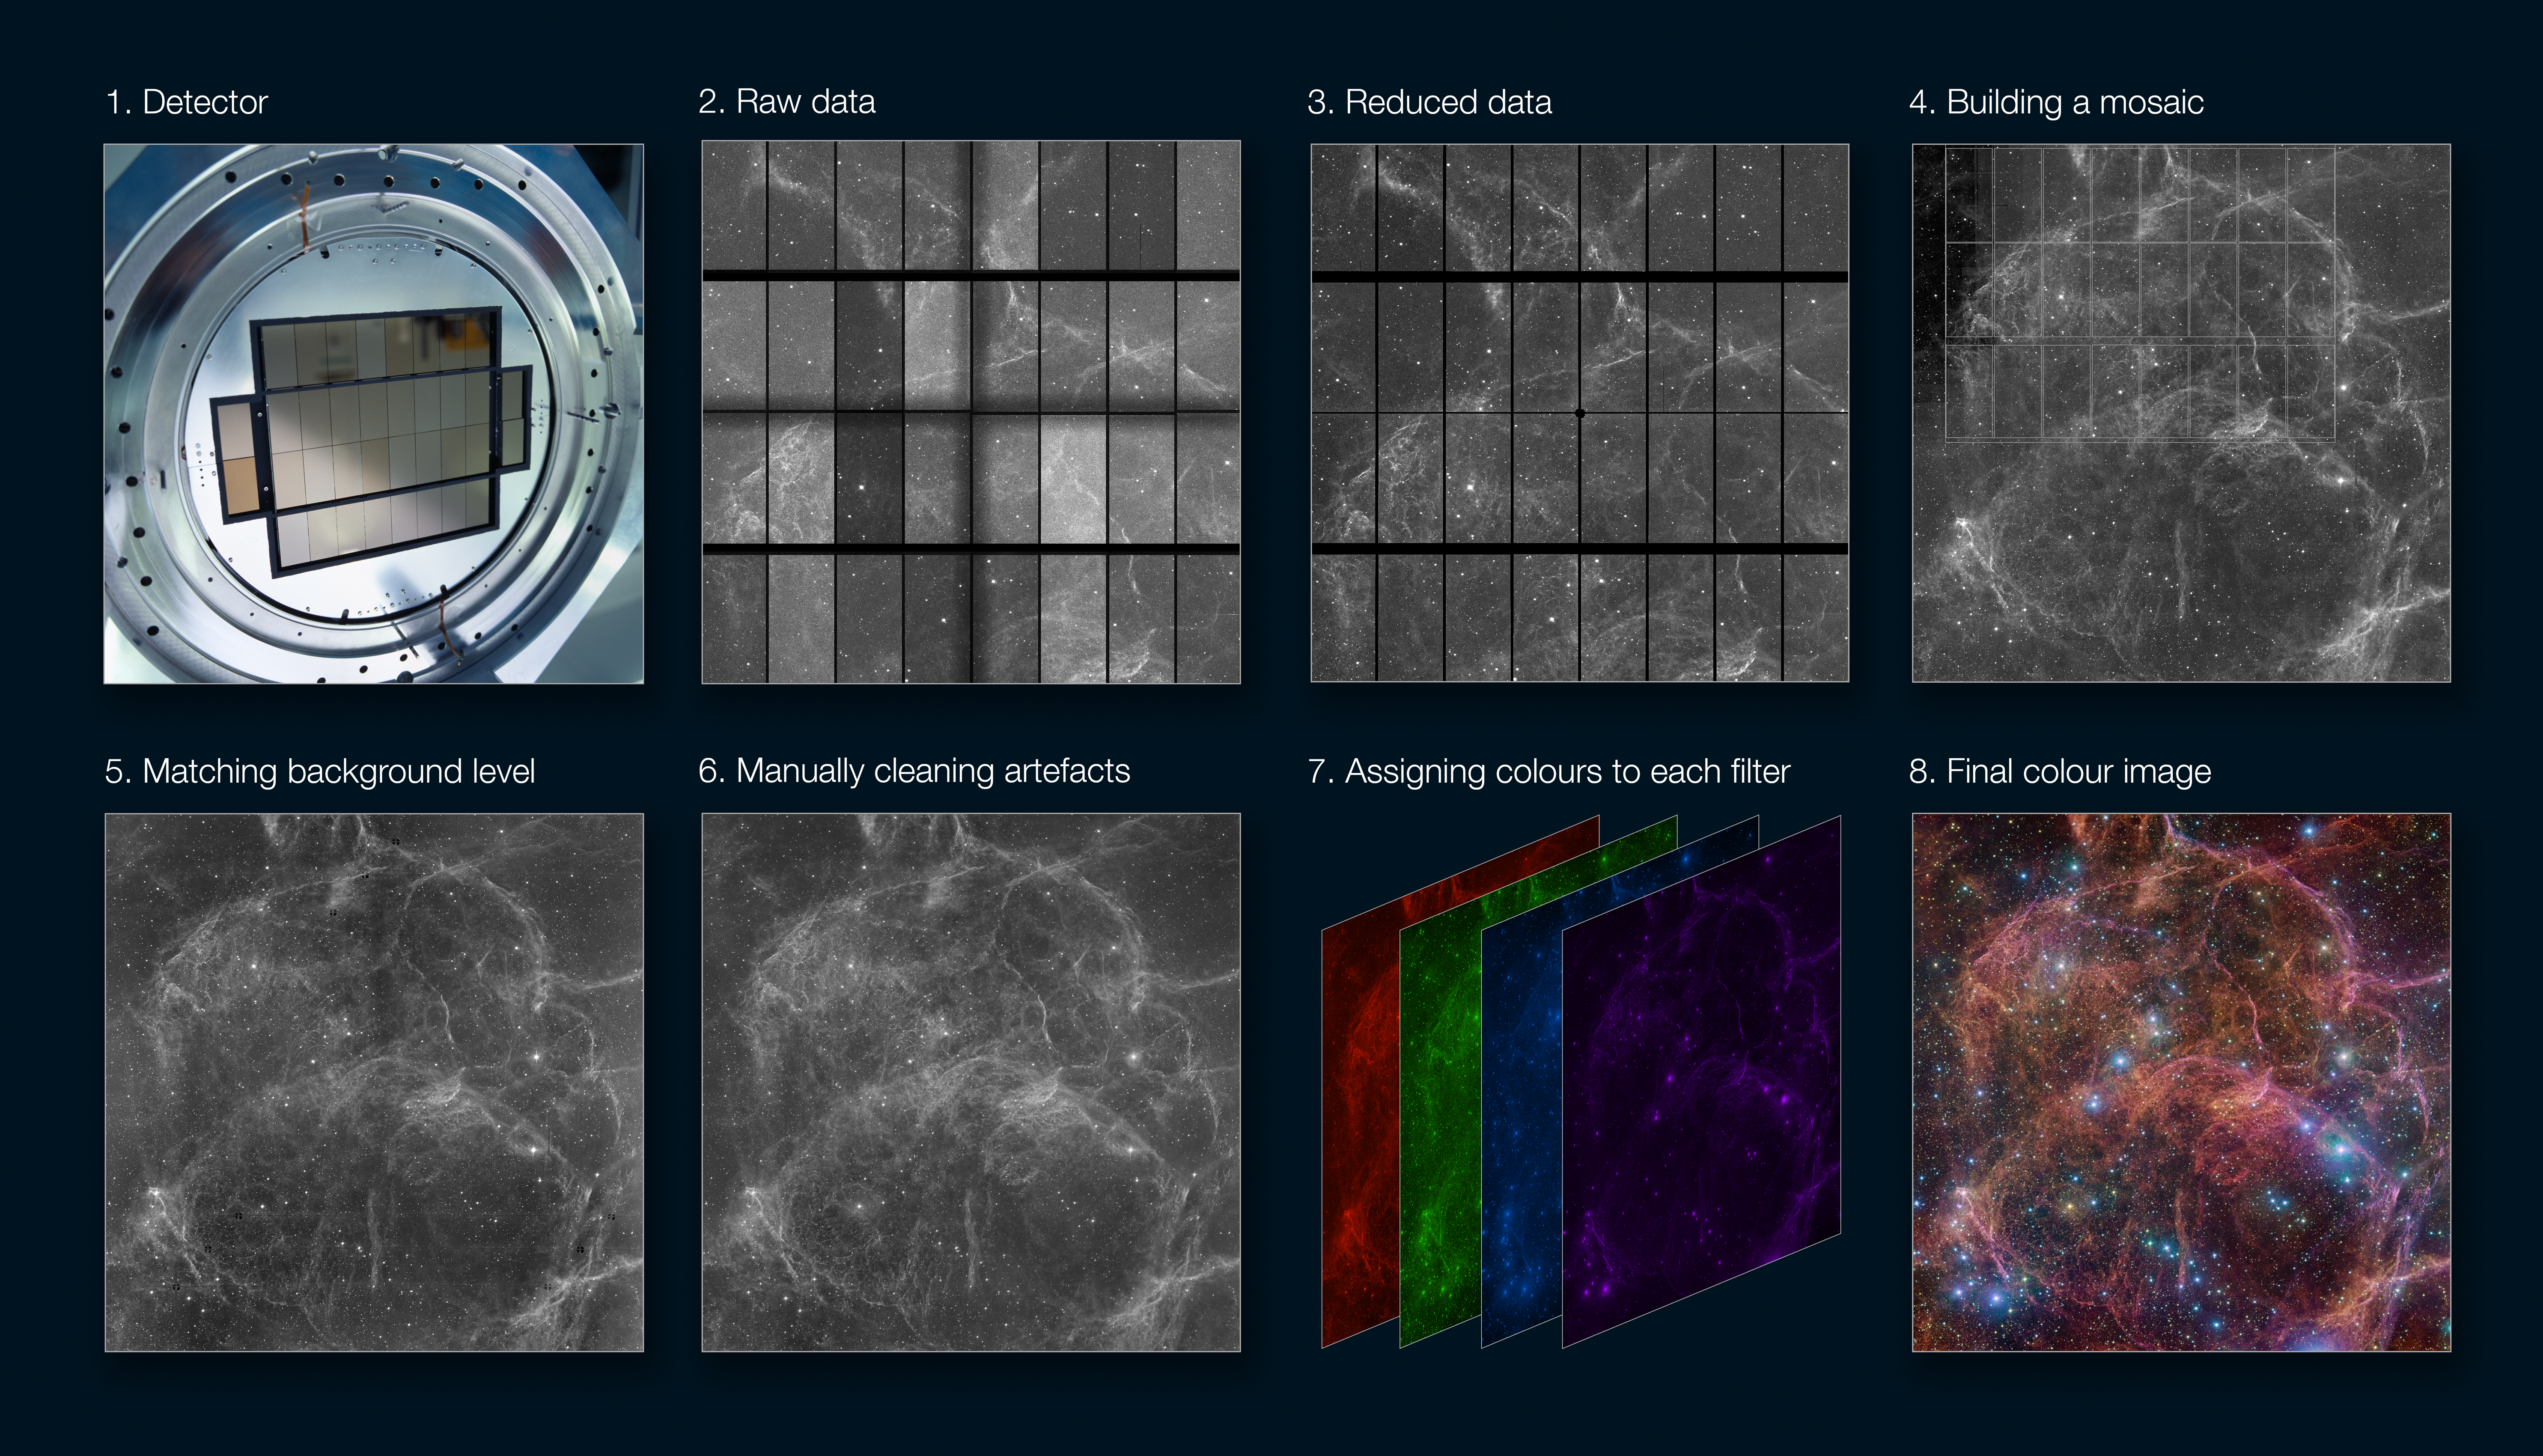

VST image processing workflow

This image shows the process of going from the raw data captured by a telescope to a stunning astronomical image like the one featured here, showing the Vela supernova remnant as seen with the VLT Survey Telescope (VST).

The detector registers the light collected by the telescope. OmegaCAM, the camera attached to the VST, has an array of 32 detectors covering a large field of view.
The raw images contain artefacts and instrumental signatures such as dead pixels, shadows, or luminosity variations among detectors. These need to be corrected before the images can be used for scientific purposes.
Astronomers correct these effects using calibration data. This process of going from raw to science-ready data is called ‘data reduction’.
When an astronomical object is larger than the field of view one needs to stitch together different images, typically called a mosaic. This also allows us to fill in the gaps in between the detectors.
The brightness of the background can vary among different parts of the mosaic, especially if they were observed on different nights, because of changes in the phase of the Moon and other effects. For instance, the upper-left corner of image 4 is darker than the rest of the image. By comparing overlapping areas between different images this can be corrected for.
The mosaiced image is visually inspected, and any residual artefacts are corrected for. This includes, for example, imperfect seams between adjacent images.
Astronomical detectors don’t capture colour images. Instead, several images are taken separately through filters that let through light of different wavelengths. These images are then assigned different colours and combined into a final colour image.
The final colour image.

Credit: ESO/M Kornmesser, VPHAS+ team. Acknowledgement: Cambridge Astronomical Survey Unit